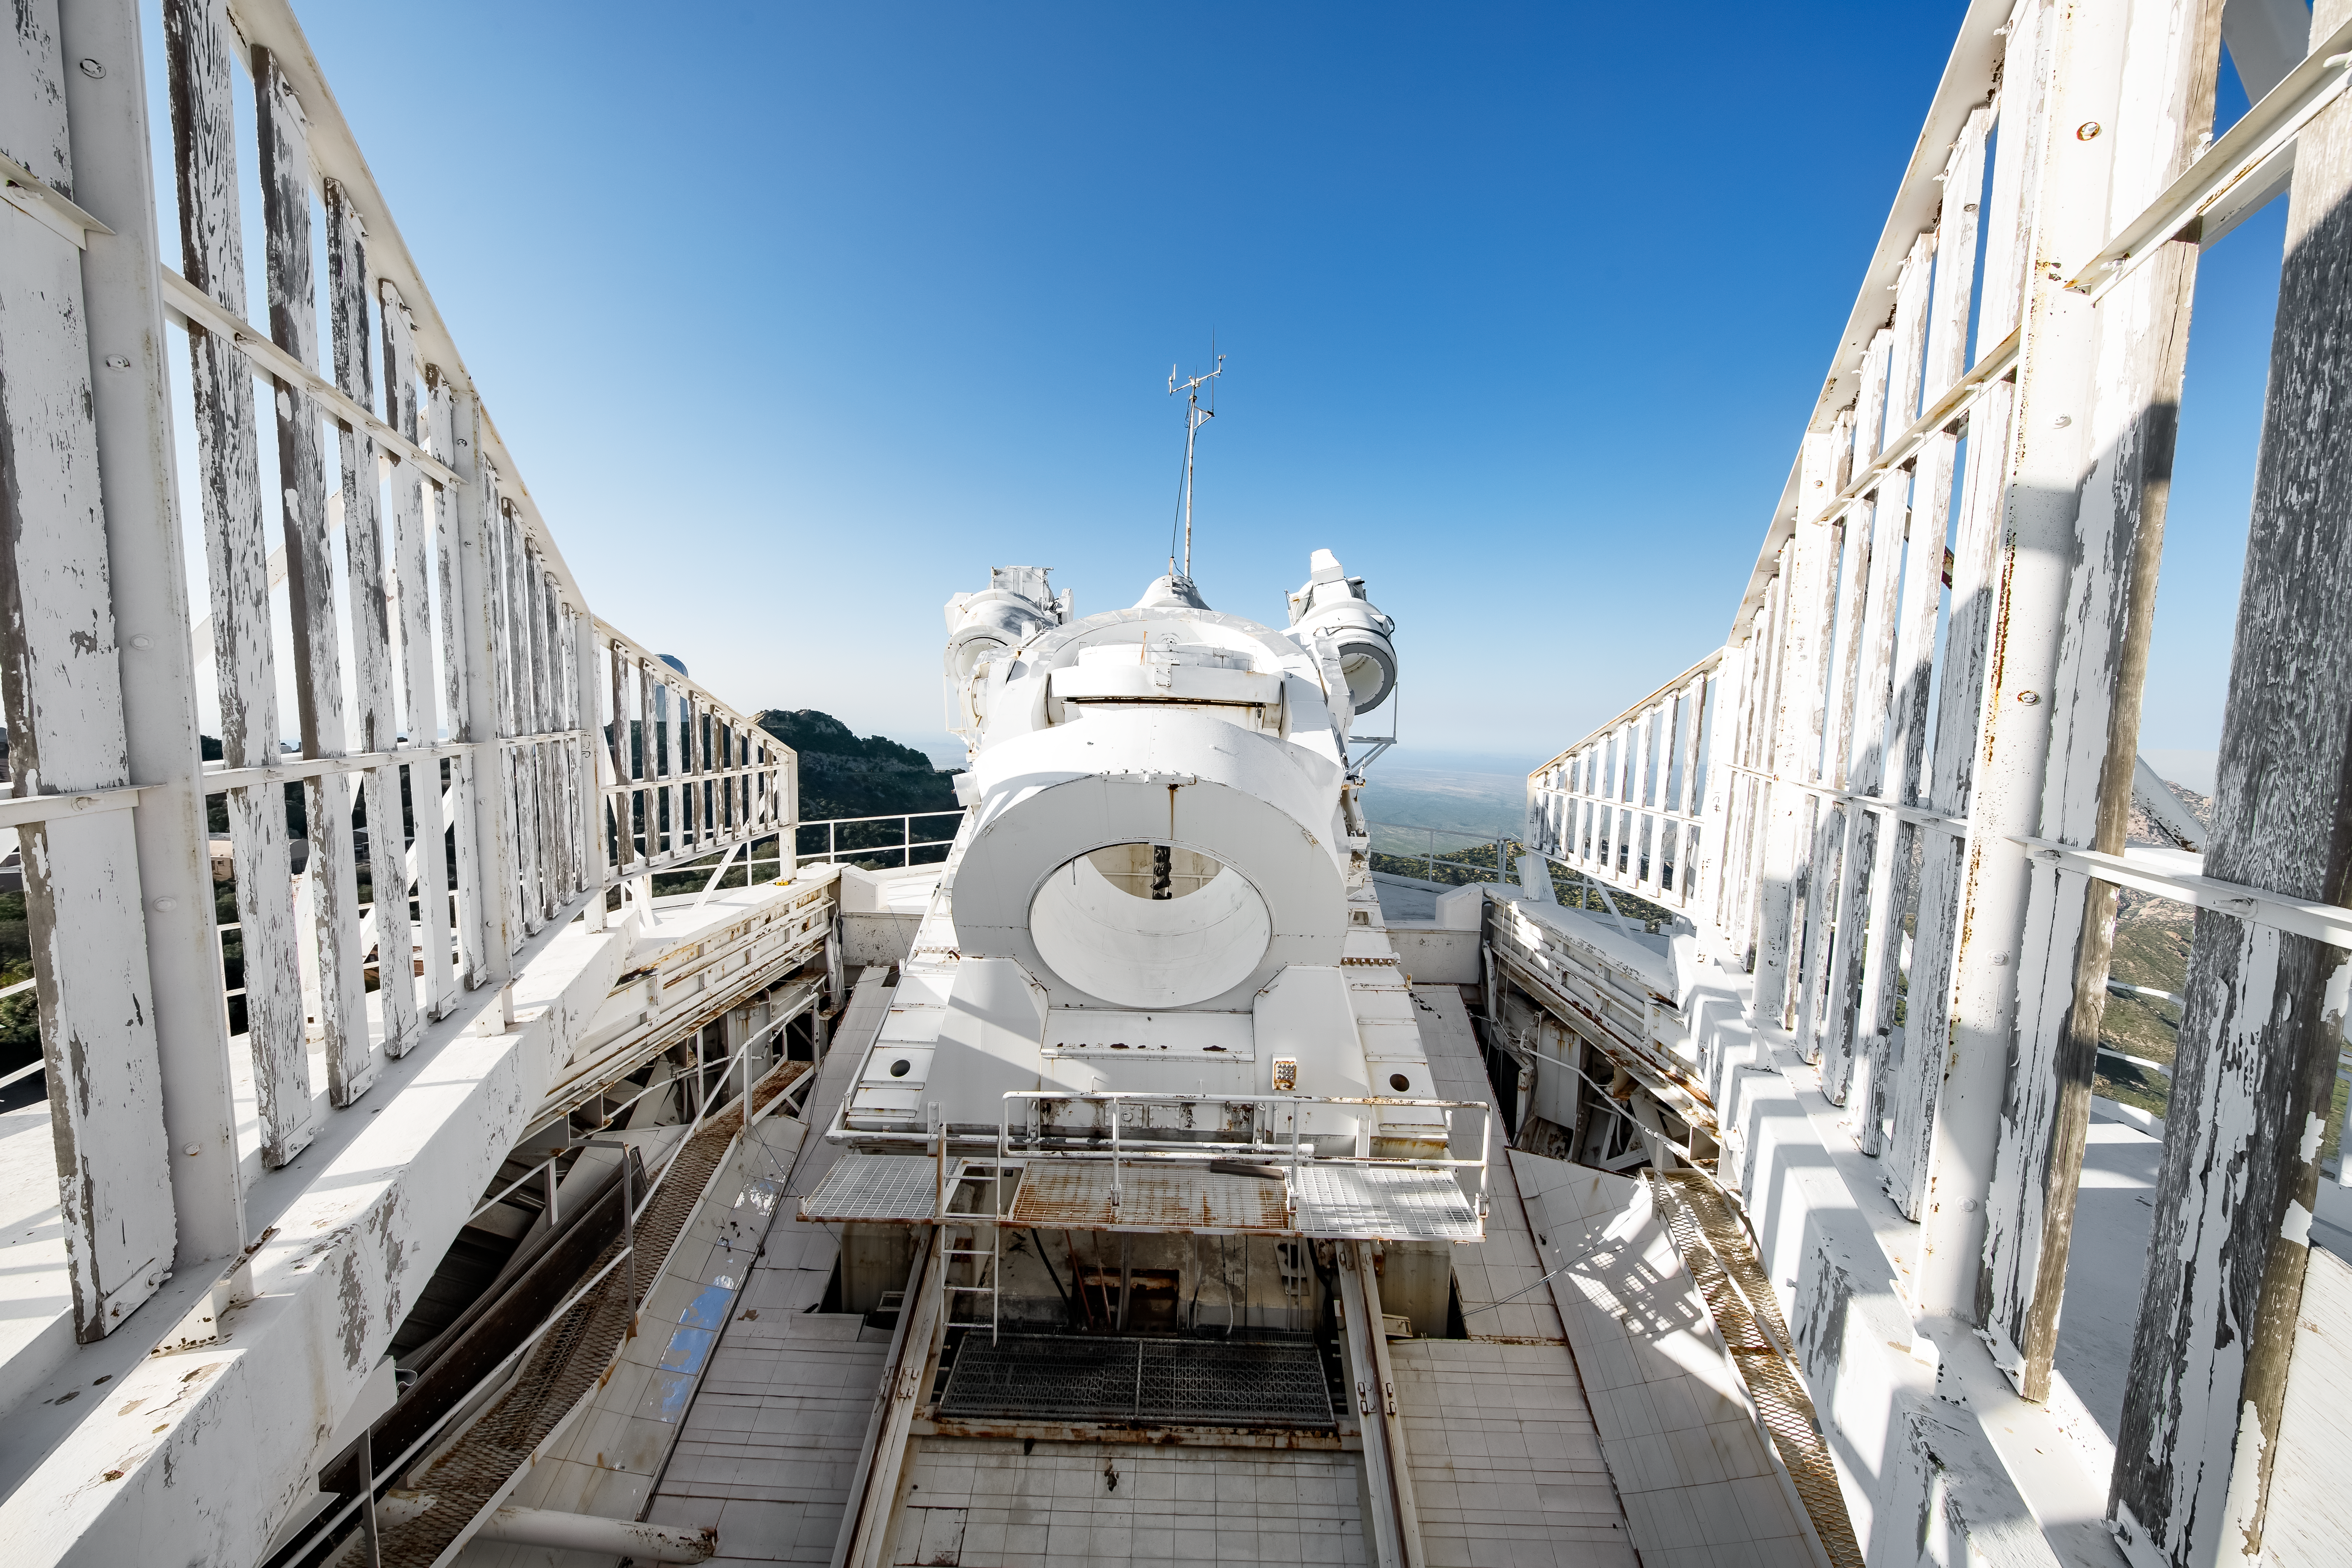

Top of the McMath-Pierce Solar Telescope.

The heliostat of the McMath-Pierce Solar Telescope at Kitt Peak National Observatory (KPNO), a Program of NSF NOIRLab. The McMath-Pierce Solar Telescope was the largest solar telescope in the world upon its completion in 1962, a title it held until the first light of the National Solar Observatory’s Daniel K. Inouye Solar Telescope in December 2019. The interior of the McMath-Pierce Solar Telescope is currently being renovated to become the Windows on the Universe Center for Astronomy Outreach.

Credit: KPNO/NOIRLab/NSF/AURA/D. Salman